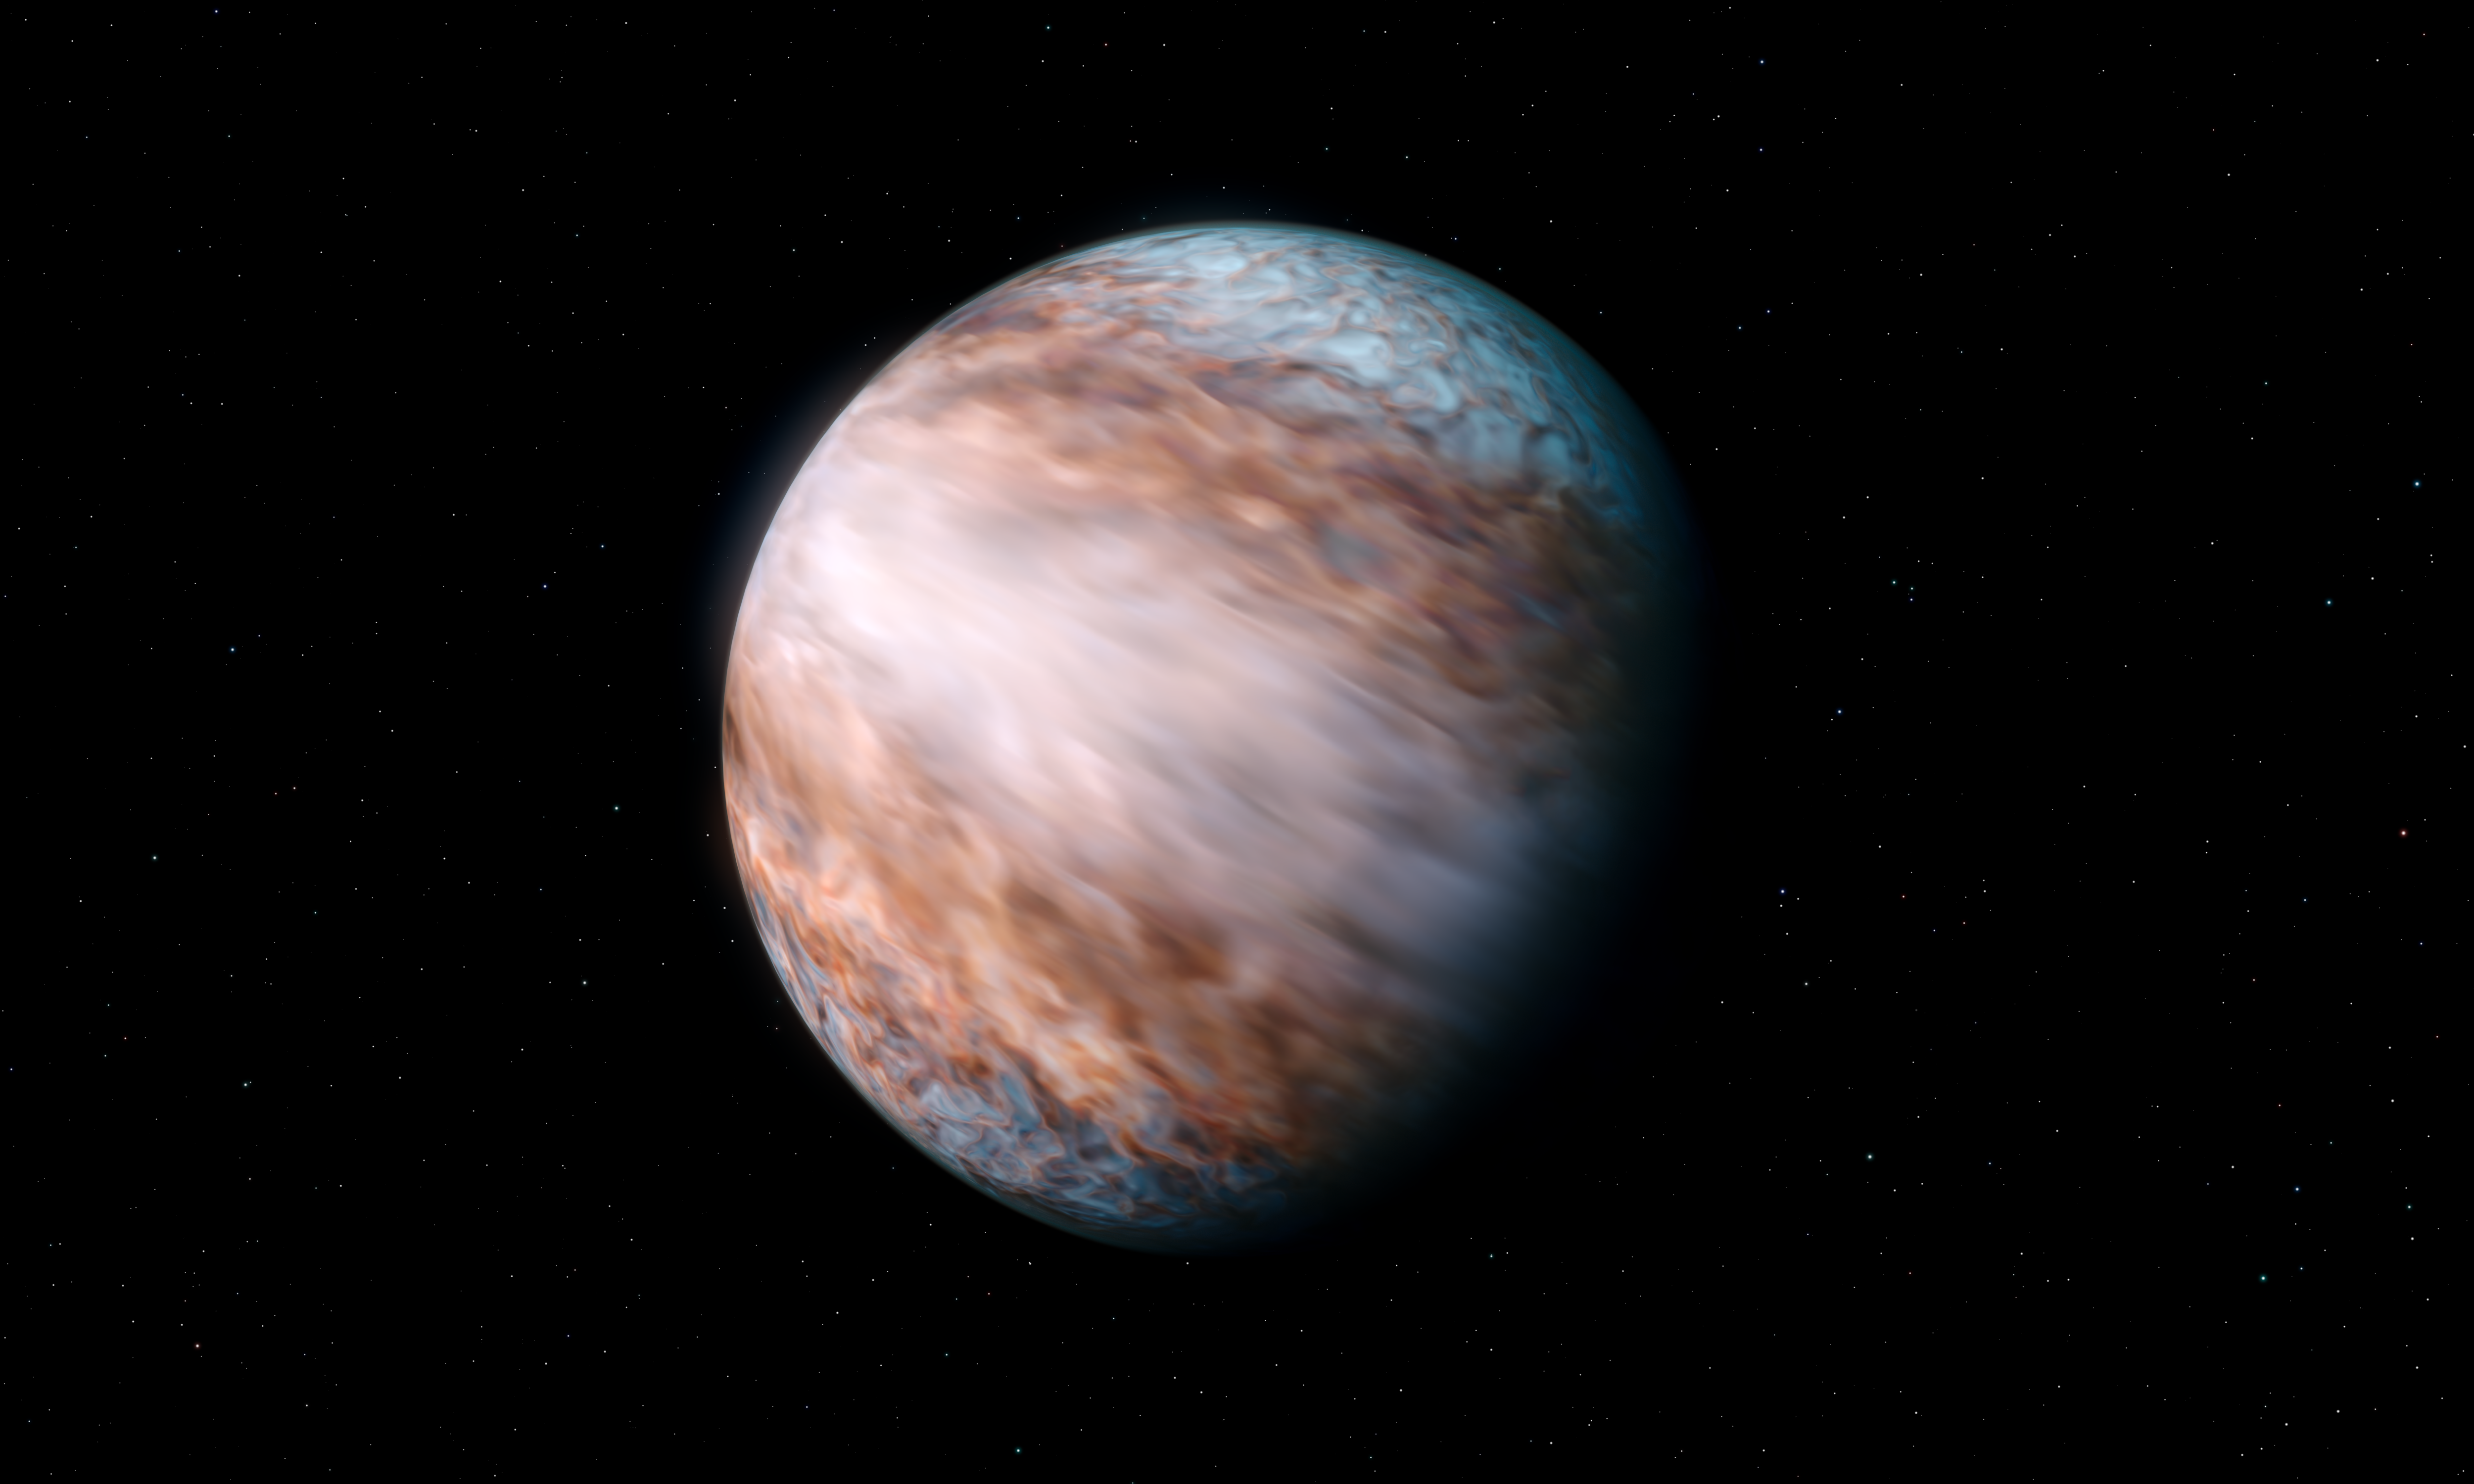

Artist’s impression of supersonic winds on WASP-127b

This artist’s visualisation of WASP-127b, a giant gas planet located about 520 light-years from Earth, shows its newly discovered supersonic jet winds that move around the planet’s equator. With a speed of 9 km per second (33 000 km/h), this is the fastest jetstream of its kind ever measured in the Universe.

By tracking the speed of molecules in the atmosphere with the CRIRES+ instrument on ESO’s Very Large Telescope, researchers found that one side of the planet’s atmosphere is moving towards us and the other away from us. This indicates that there is a powerful wind current going around the planet.

Credit: ESO/L. Calçada